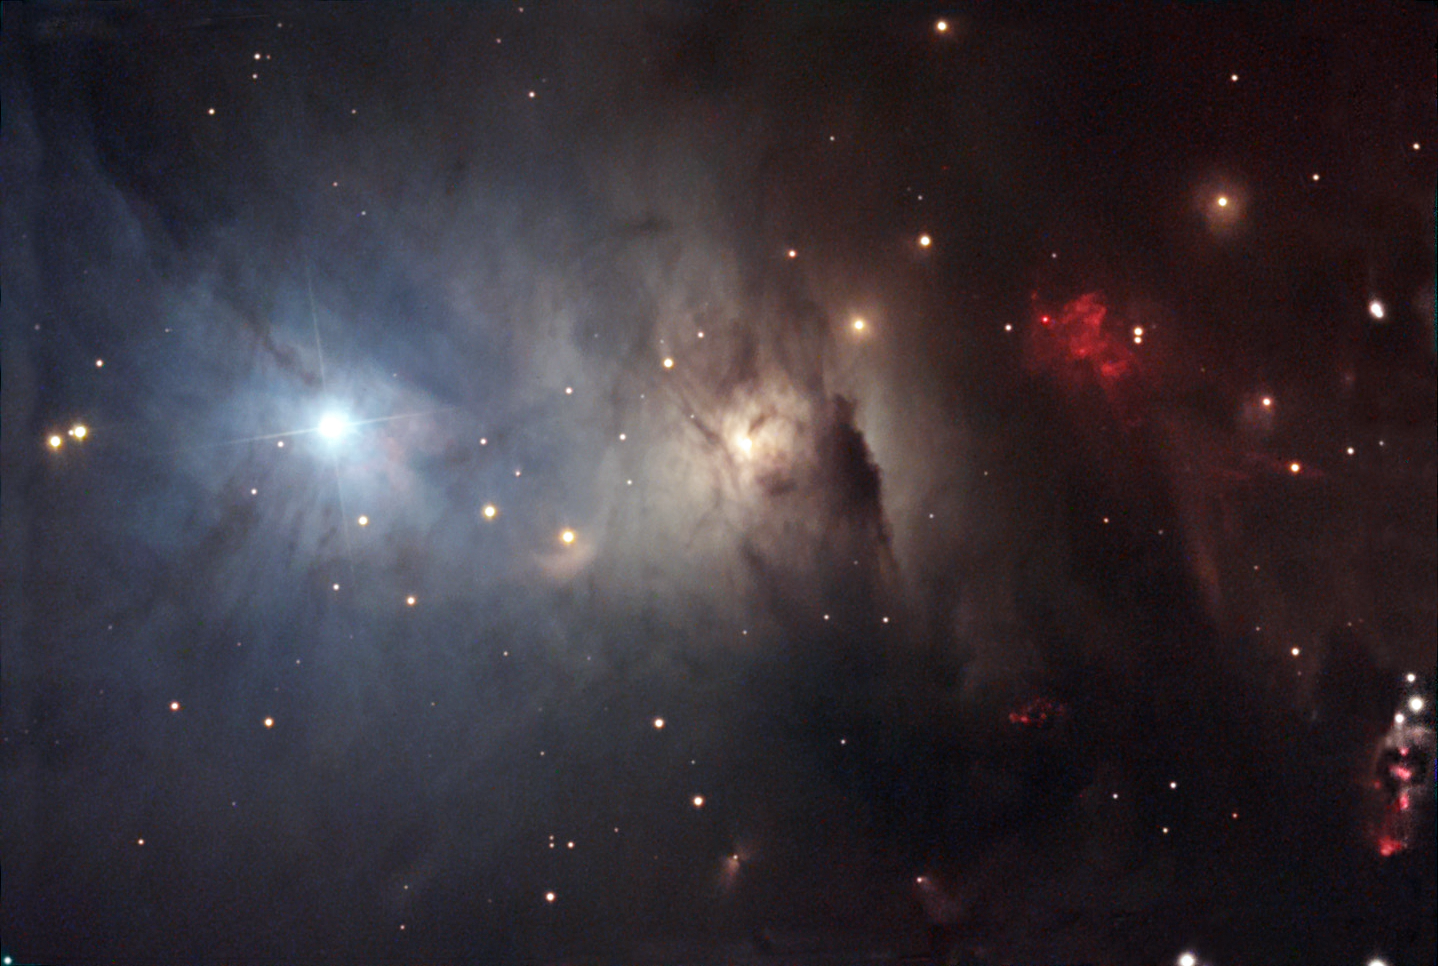

NGC 1333

NGC 1333 is a region towards the constellation of Perseus that harbors newly formed stars less than one million years old. The density of gas and dust in this region is great enough to cause many different effects of illumination and emission. On the left side of this image the light of bright star is scattered and looks primarily blue. Other stars barely make there presence known due to the enveloping clouds of gas and dust. There are also several stellar outflows from the baby stars in this image and regions where the gas is glowing strongly red due to the copious amount of radiation some of these stars release.

This image was taken as part of Advanced Observing Program (AOP) program at Kitt Peak Visitor Center during 2014.

Credit: KPNO/NOIRLab/NSF/AURA/Jay Lavine and Ali Huang/Adam Block